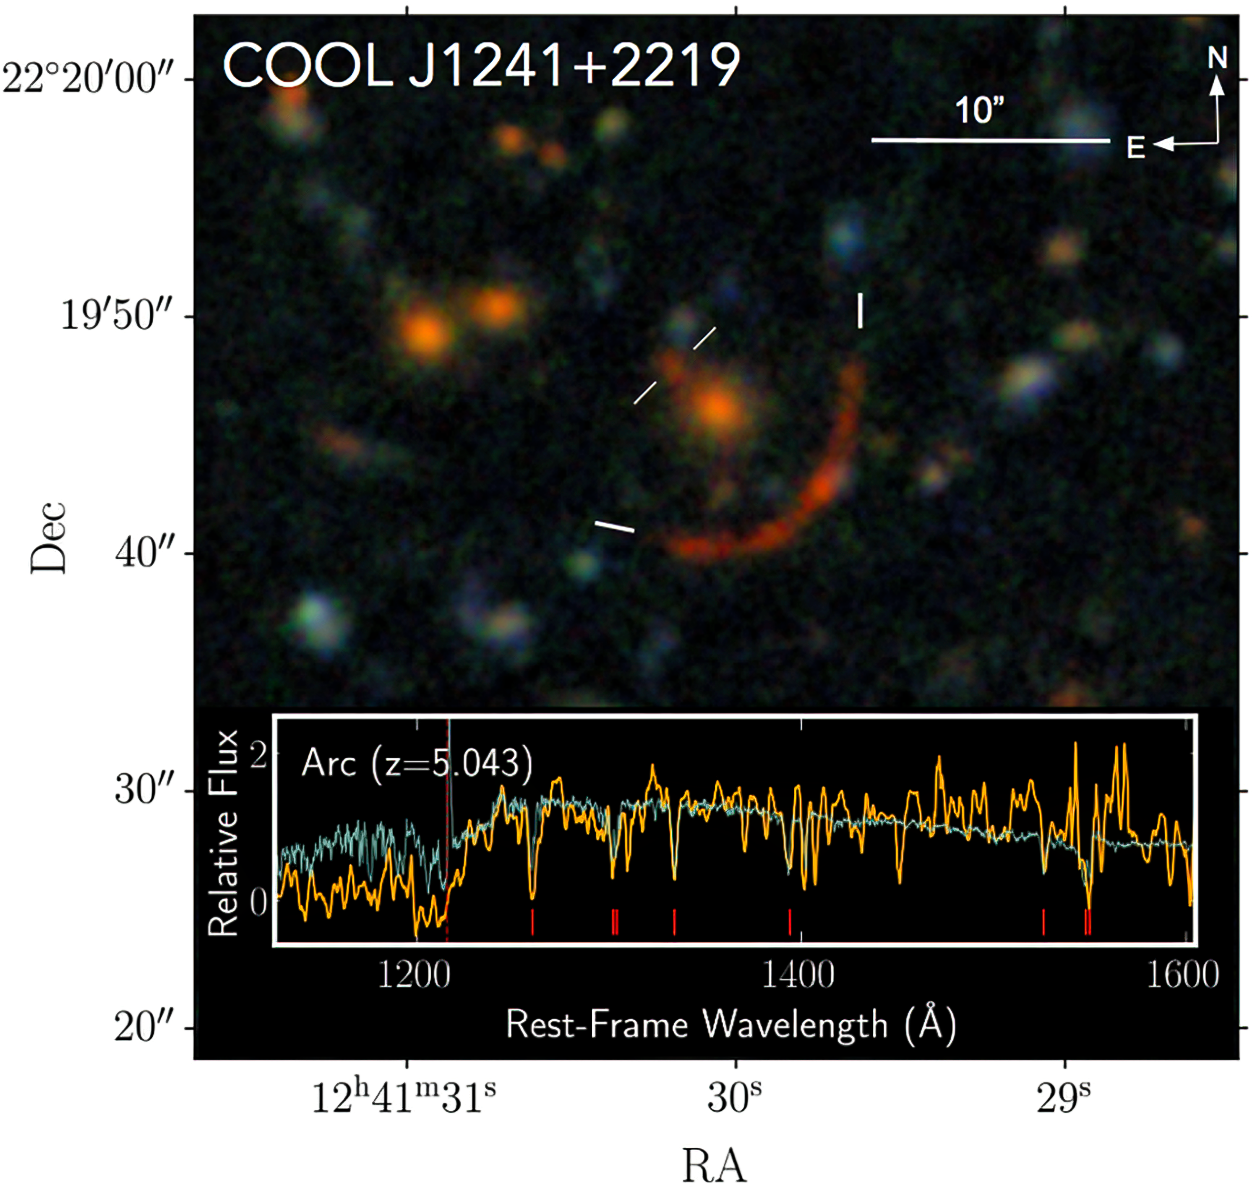

Gravitationally lensed image of the galaxy COOL J1241+2219

The red arc is the gravitationally lensed image of the galaxy COOL J1241+2219. The graph at the bottom is the spectra of its light, showing absorption and emission lines that tell of star formation and a lack of interstellar dust.

Credit: COOL-LAMPS/University of Chicago